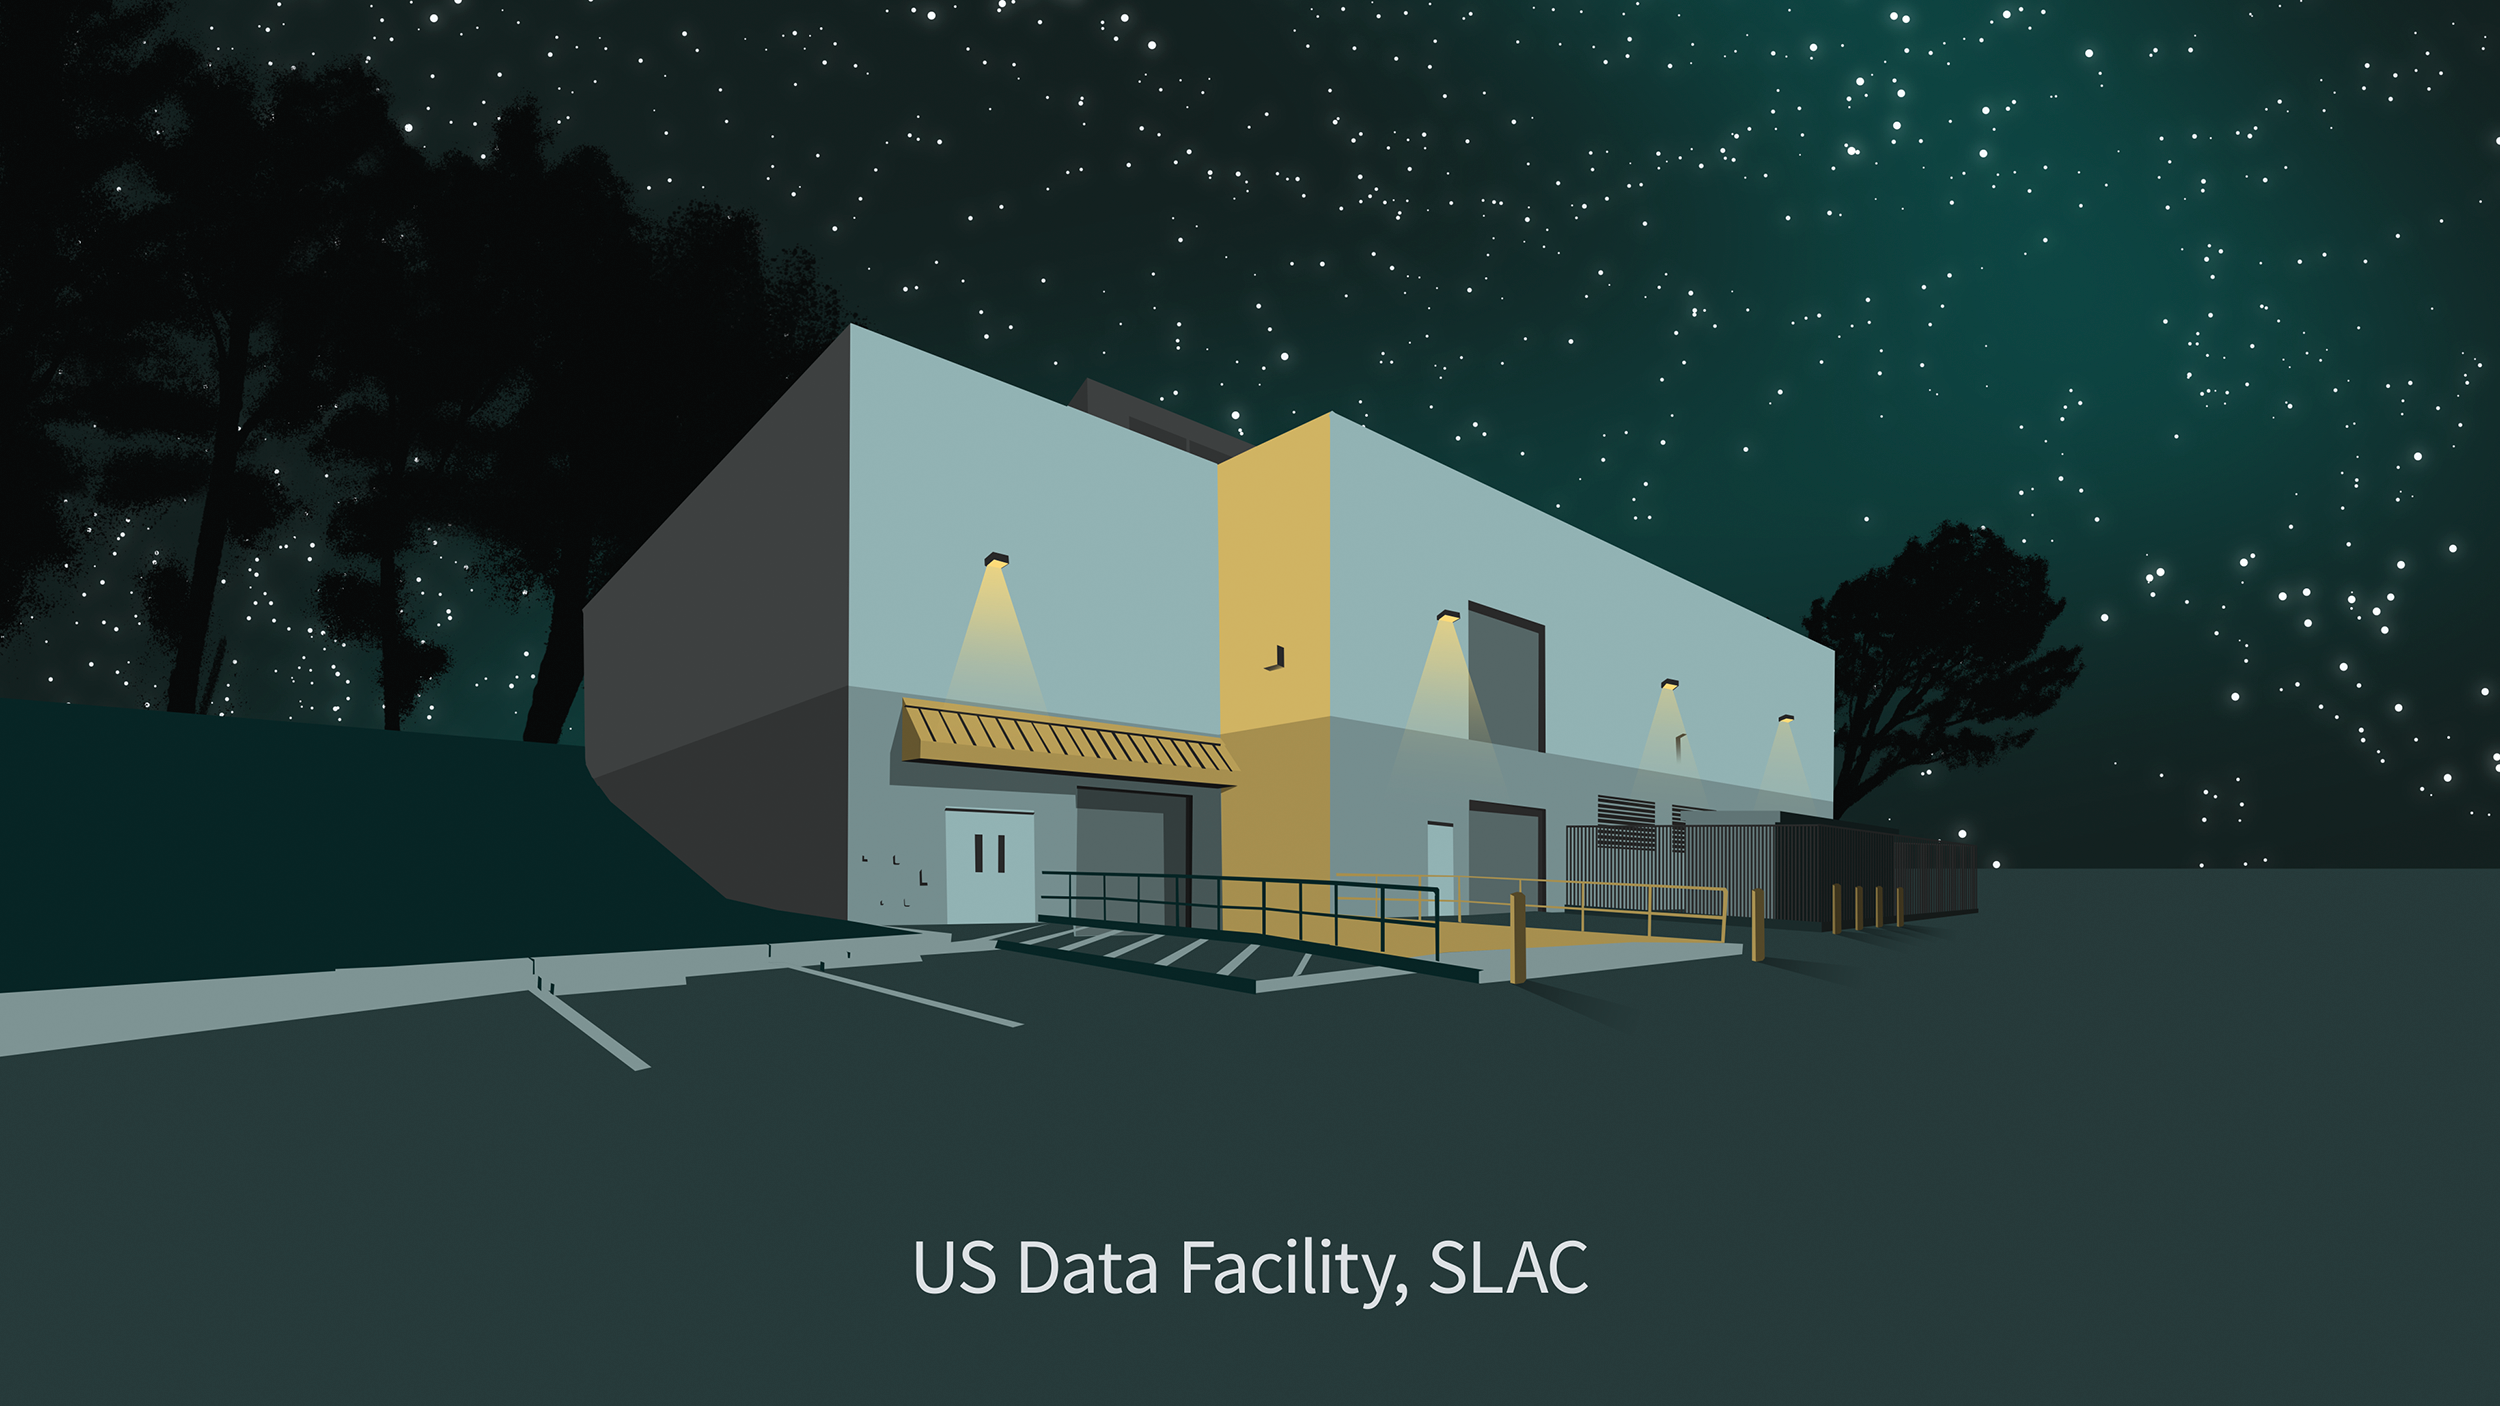

US Data Facility Illustration

An illustration representing the NSF-DOE Vera C. Rubin Observatory US Data Facility at SLAC National Accelerator Laboratory.

Credit: Rubin Observatory/NSF/AURA